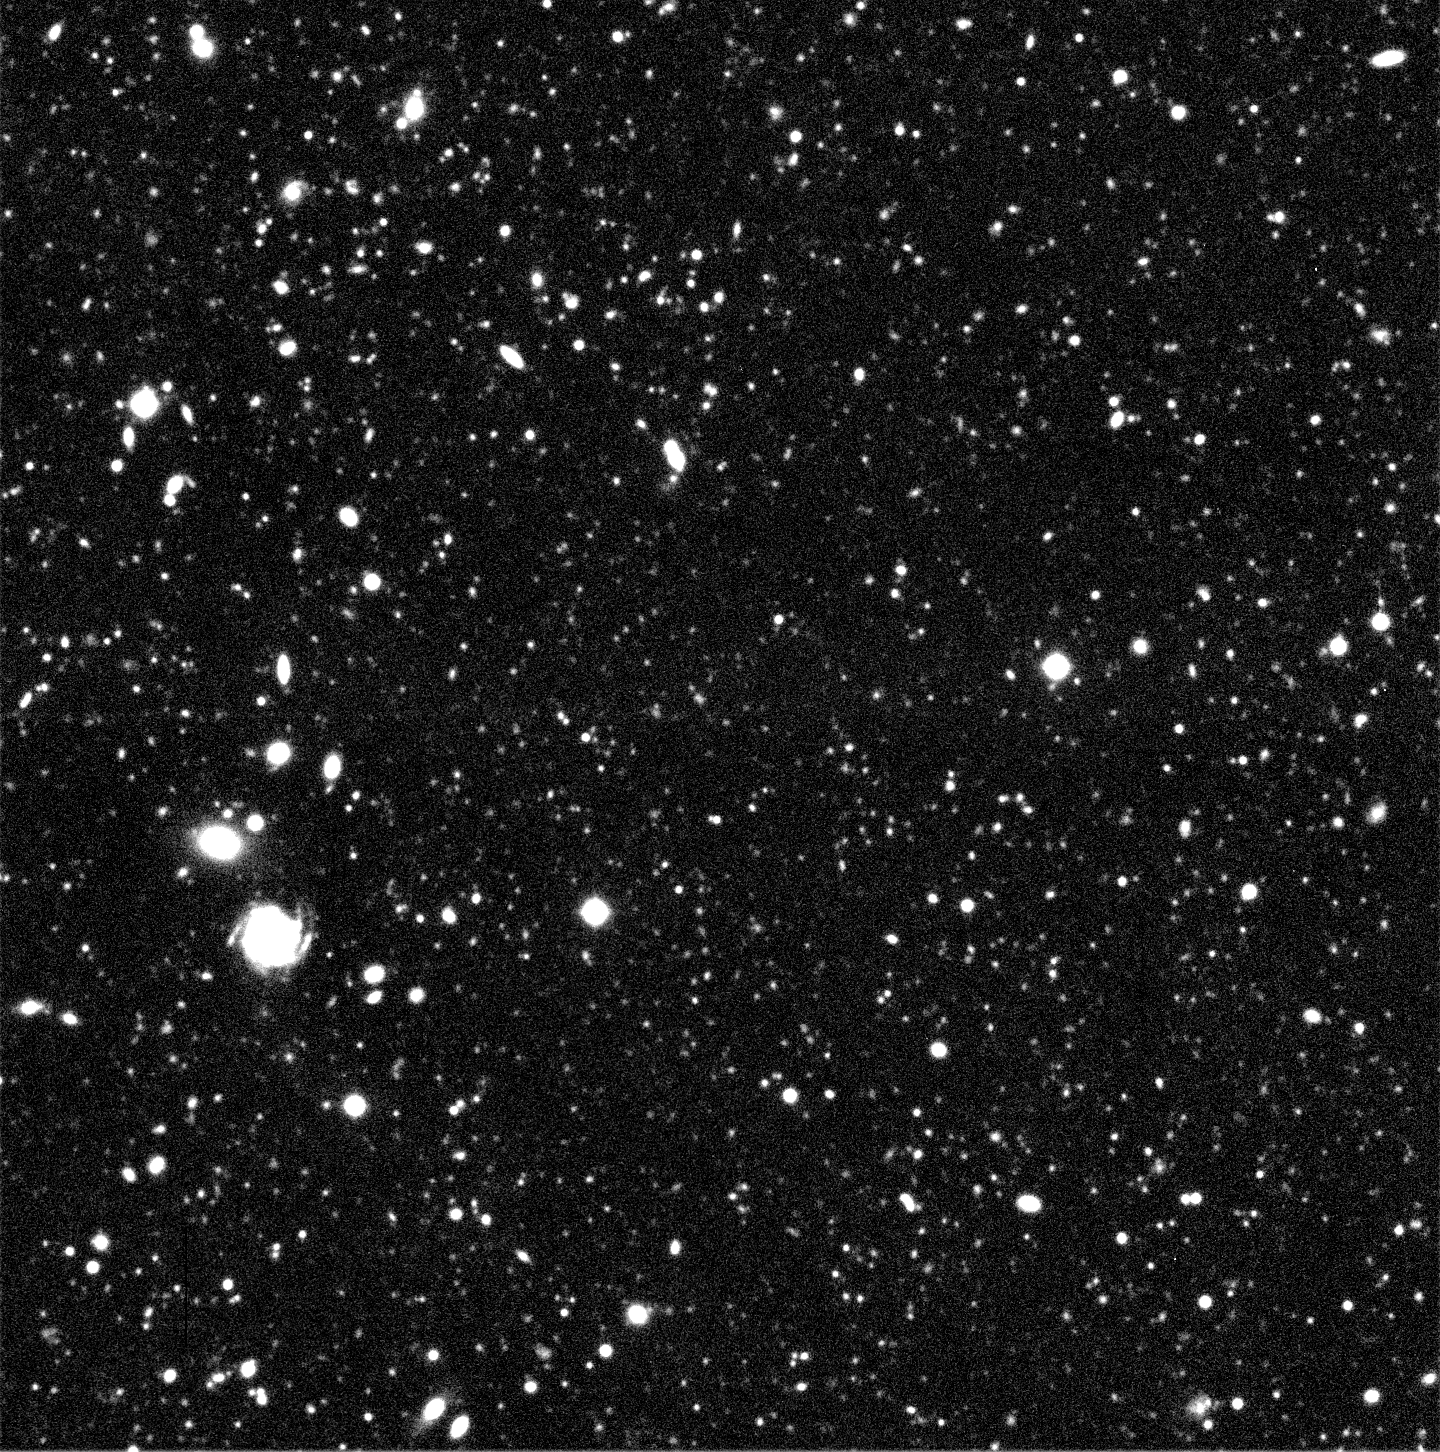

Detail of the AXAF Deep Field

Image showing a small area of the AXAF Deep Field at the original resolution. It measures about 5.8 x 6.5 arcmin 2, i.e. the area corresponds to approx. 1/30 of the full frame. The background is extremely crowded with very faint objects - most of these are galaxies at very large distances. Some of them are likely to be identified as strong X-ray emitters when this field is observed with the Chandra X-ray Observatory.

Twenty-eight exposures with a total integration time of 7 hours have been co-added. After each single exposure, the telescope was offset by a small angle in order to cover also the gaps between the eight CCD's in the mosaic and to enable removal of minor cosmetical blemishes of the detectors. Since the CCD mosaic of the WFI comprises 67 million pixels, a total of 1,900 million data points was thus used to construct this image. The related image processing, using the EIS WFI data reduction pipeline, recently developed at ESO, kept a powerful workstation fully busy for about 8 hours.

Credit: ESO